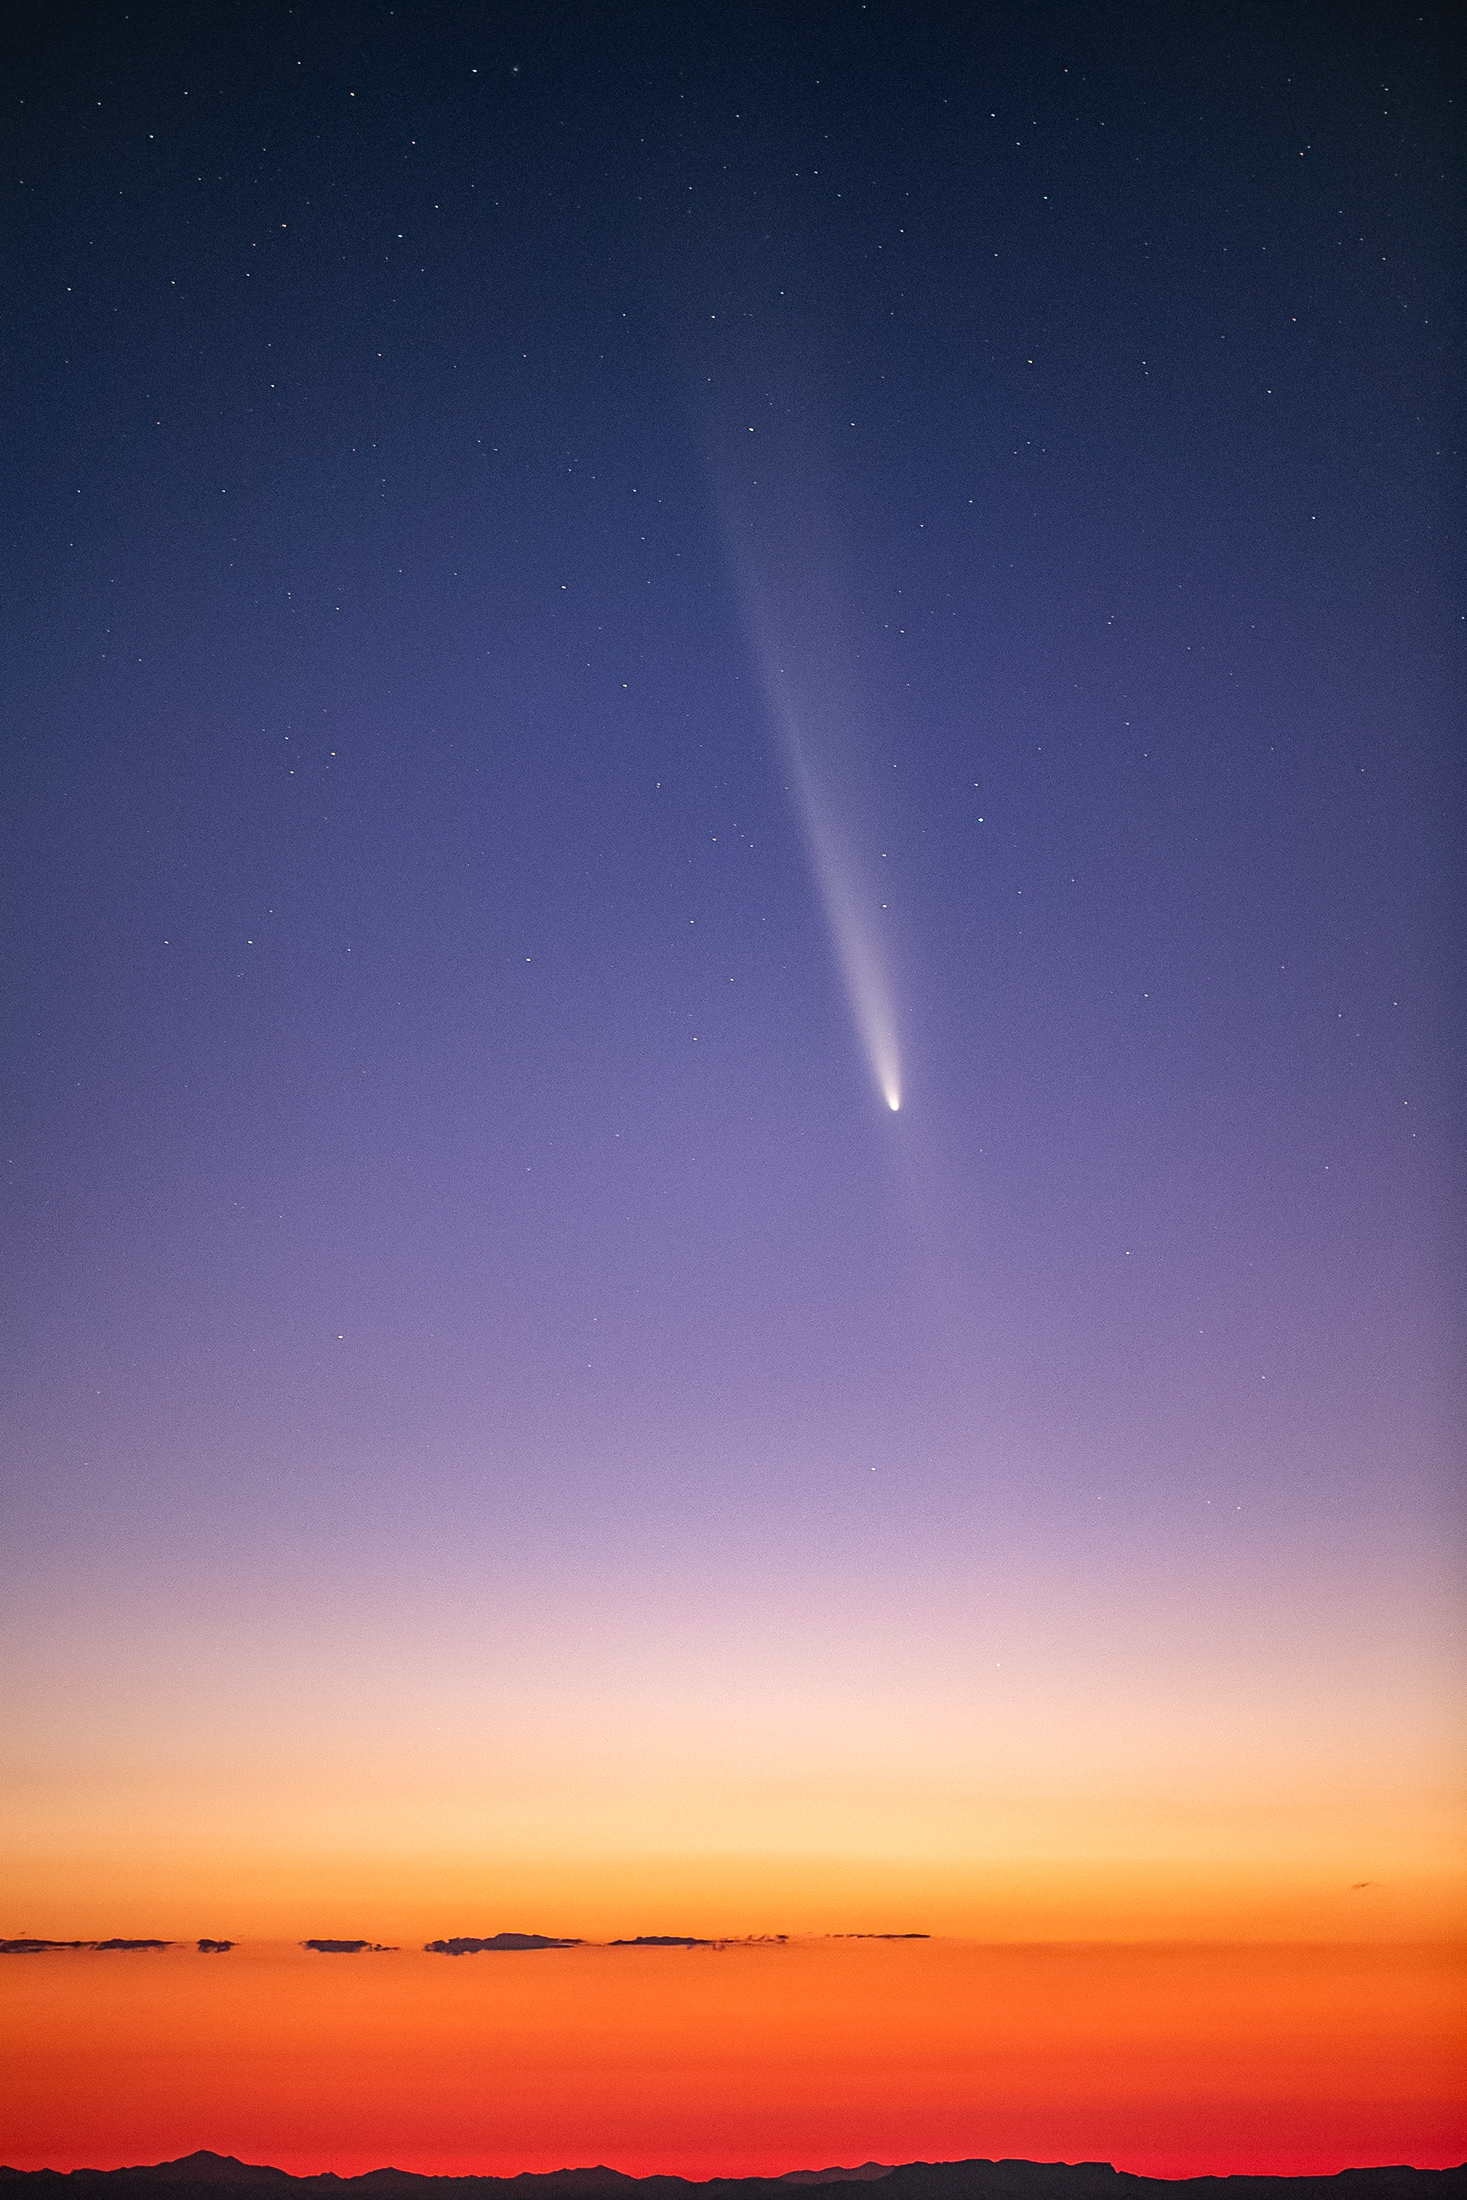

Comet C/2023 A3 (Tsuchinshan–ATLAS) Above Kitt Peak

Comet C/2023 A3 (Tsuchinshan–ATLAS) is captured here from near the 0.9-meter SARA Kitt Peak Telescope at the U.S. National Science Foundation Kitt Peak National Observatory (KPNO), a Program of NSF NOIRLab.

A shot of the public stargazers observing the comet at KPVC was featured as a NOIRLab Image of the Week. Rob Sparks, the photographer, is a NOIRLab Audiovisual Ambassador.

Credit: PNO/NOIRLab/NSF/AURA/R. Sparks